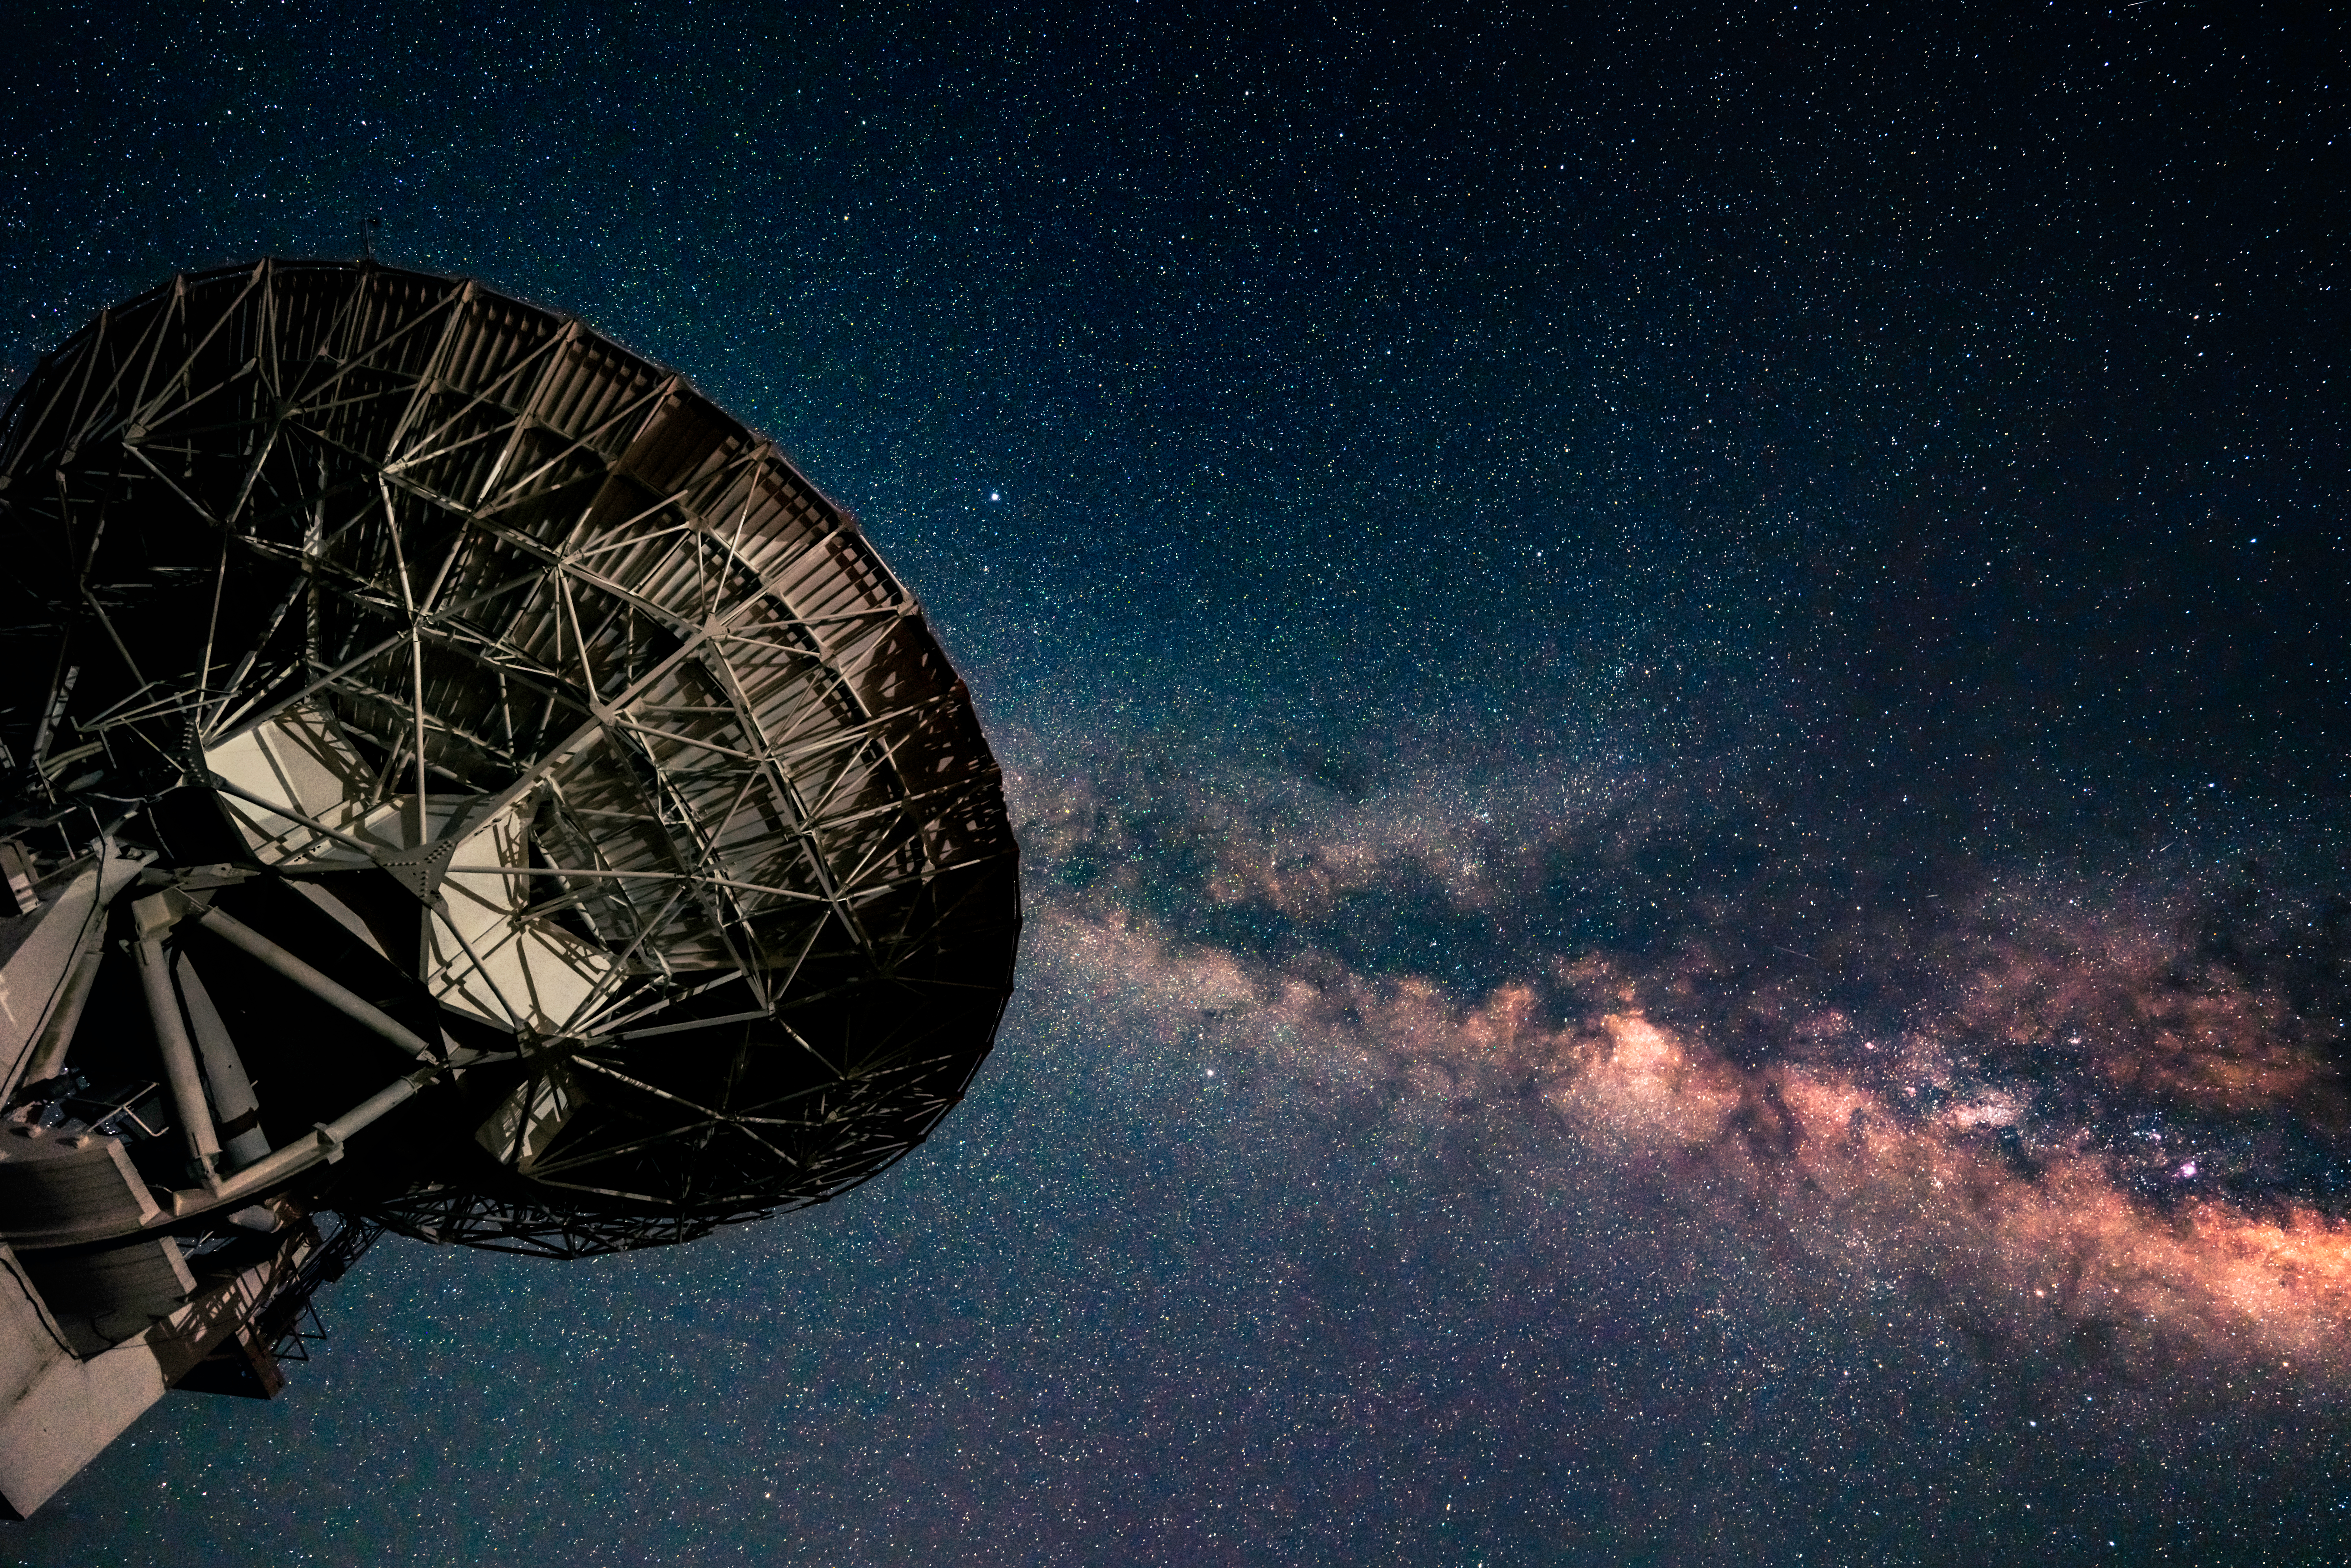

Looking Up at VLA

Photo taken by Jeff Hellerman as part of an astrophotography project with the National Radio Astronomy Observatory and the Very Large Array (VLA).

Credit: Jeff Hellerman, NRAO/AUI/NSF